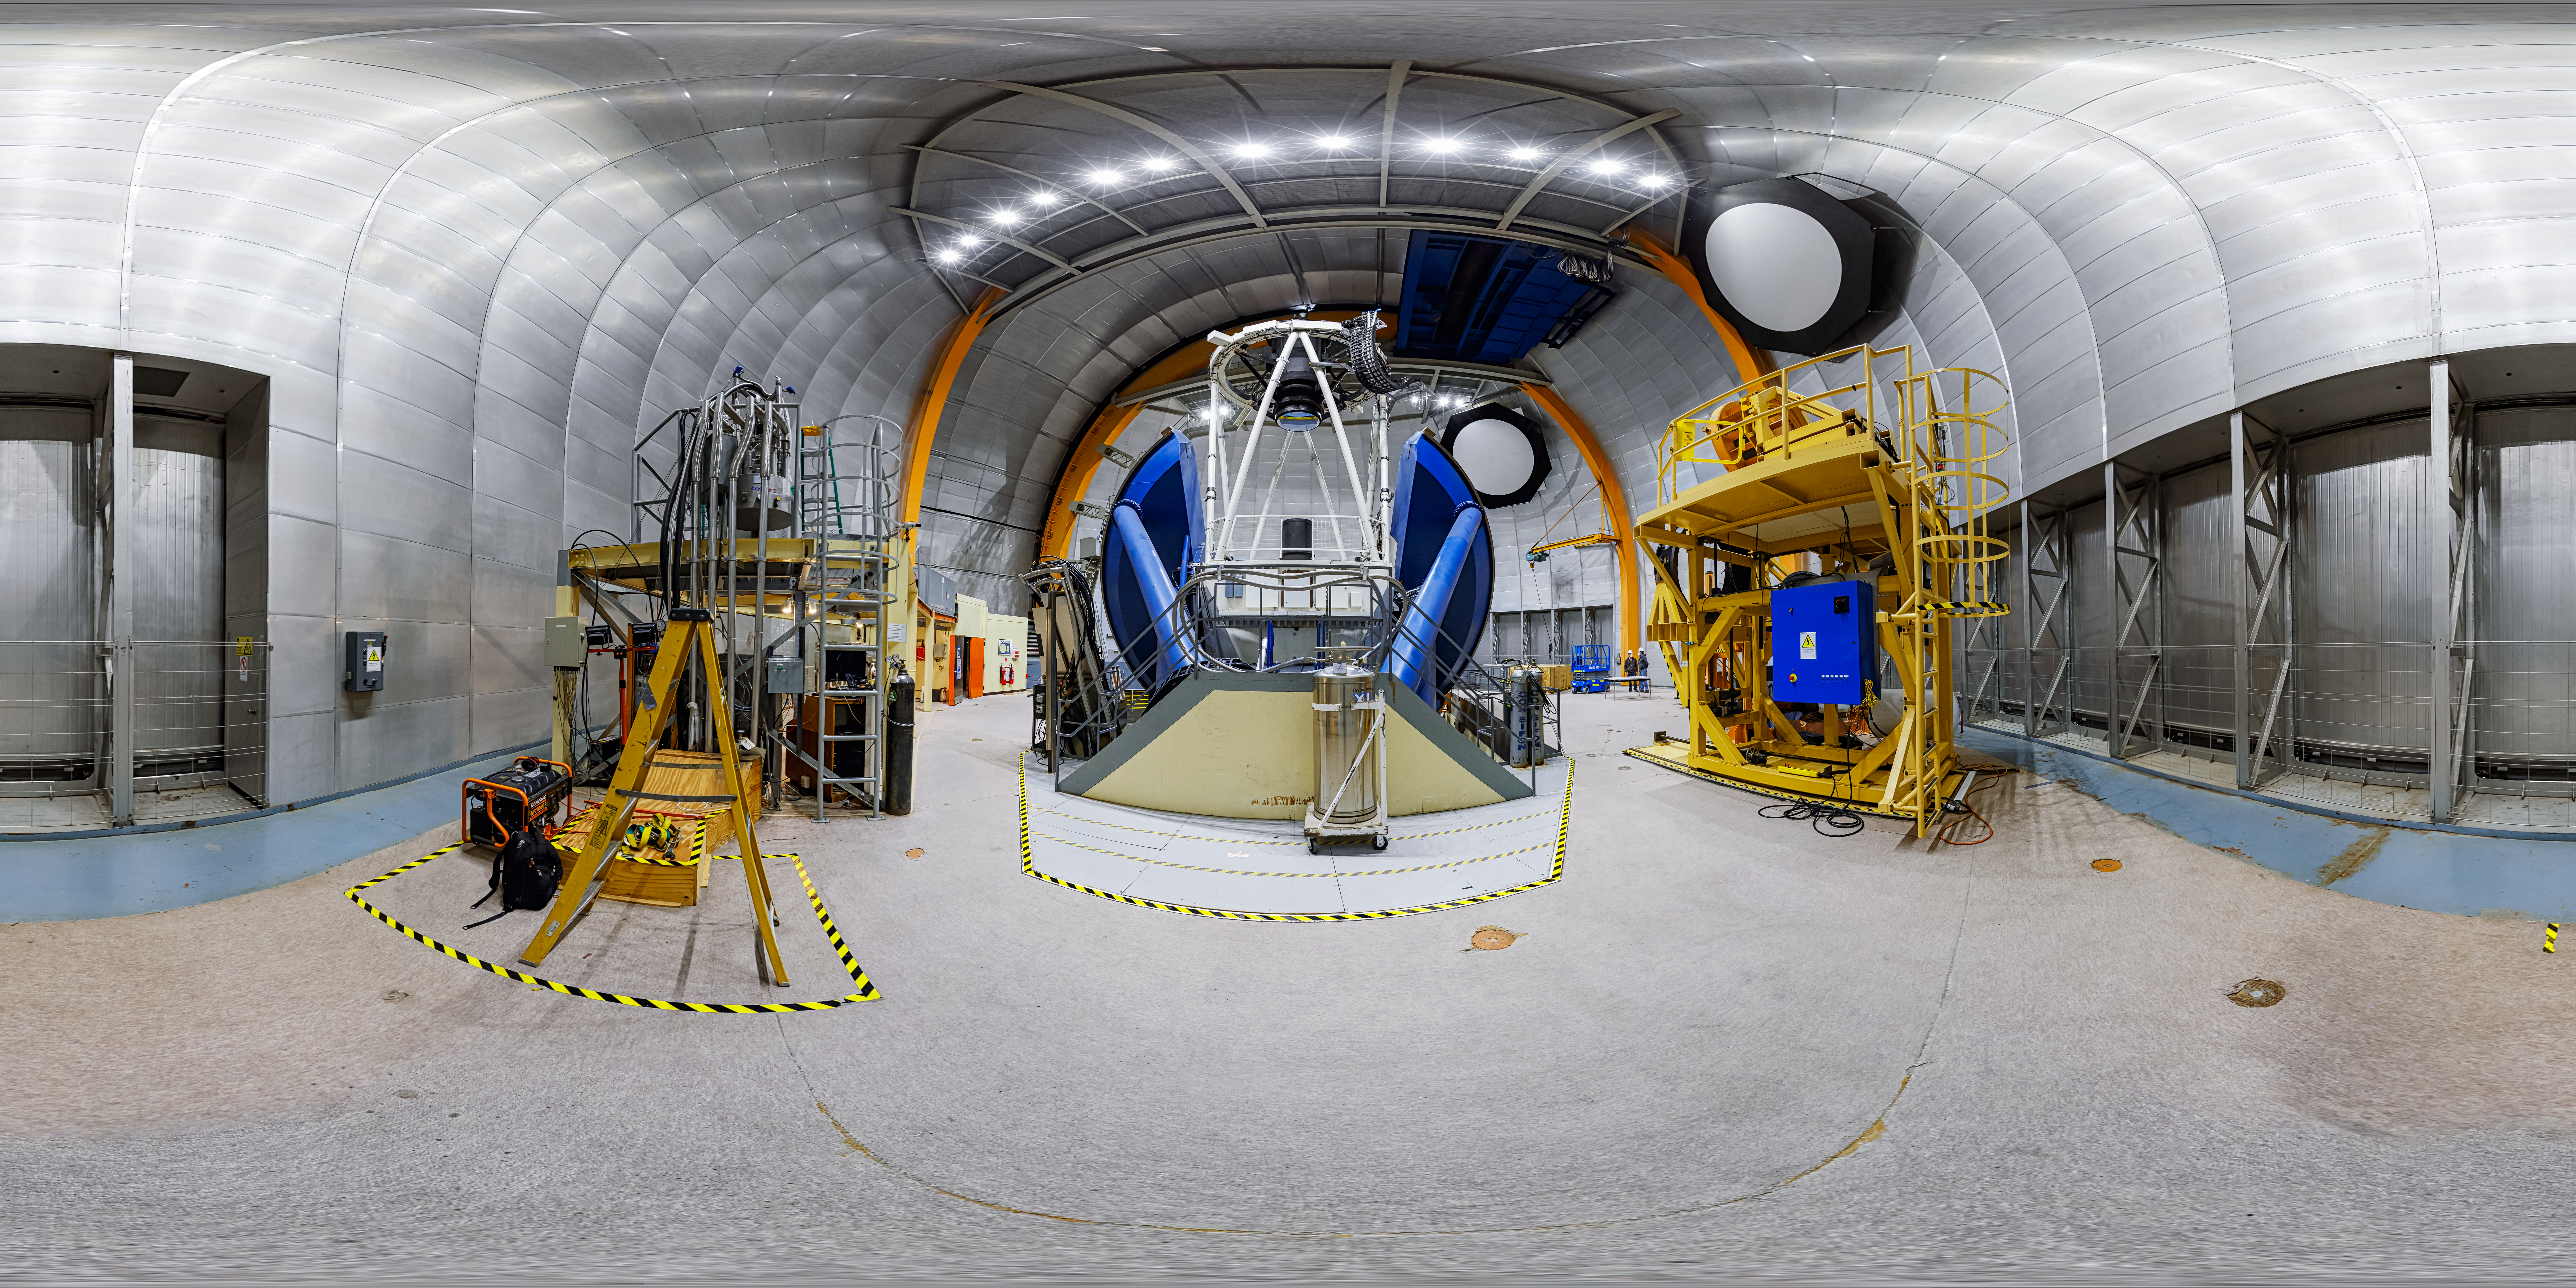

Víctor M. Blanco 4-meter Telescope 360 Panorama

A 360 panorama of the Víctor M. Blanco 4-meter Telescope at Cerro Tololo Inter-American Observatory in Chile.

Credit: CTIO/NOIRLab/NSF/AURA/P. Horálek